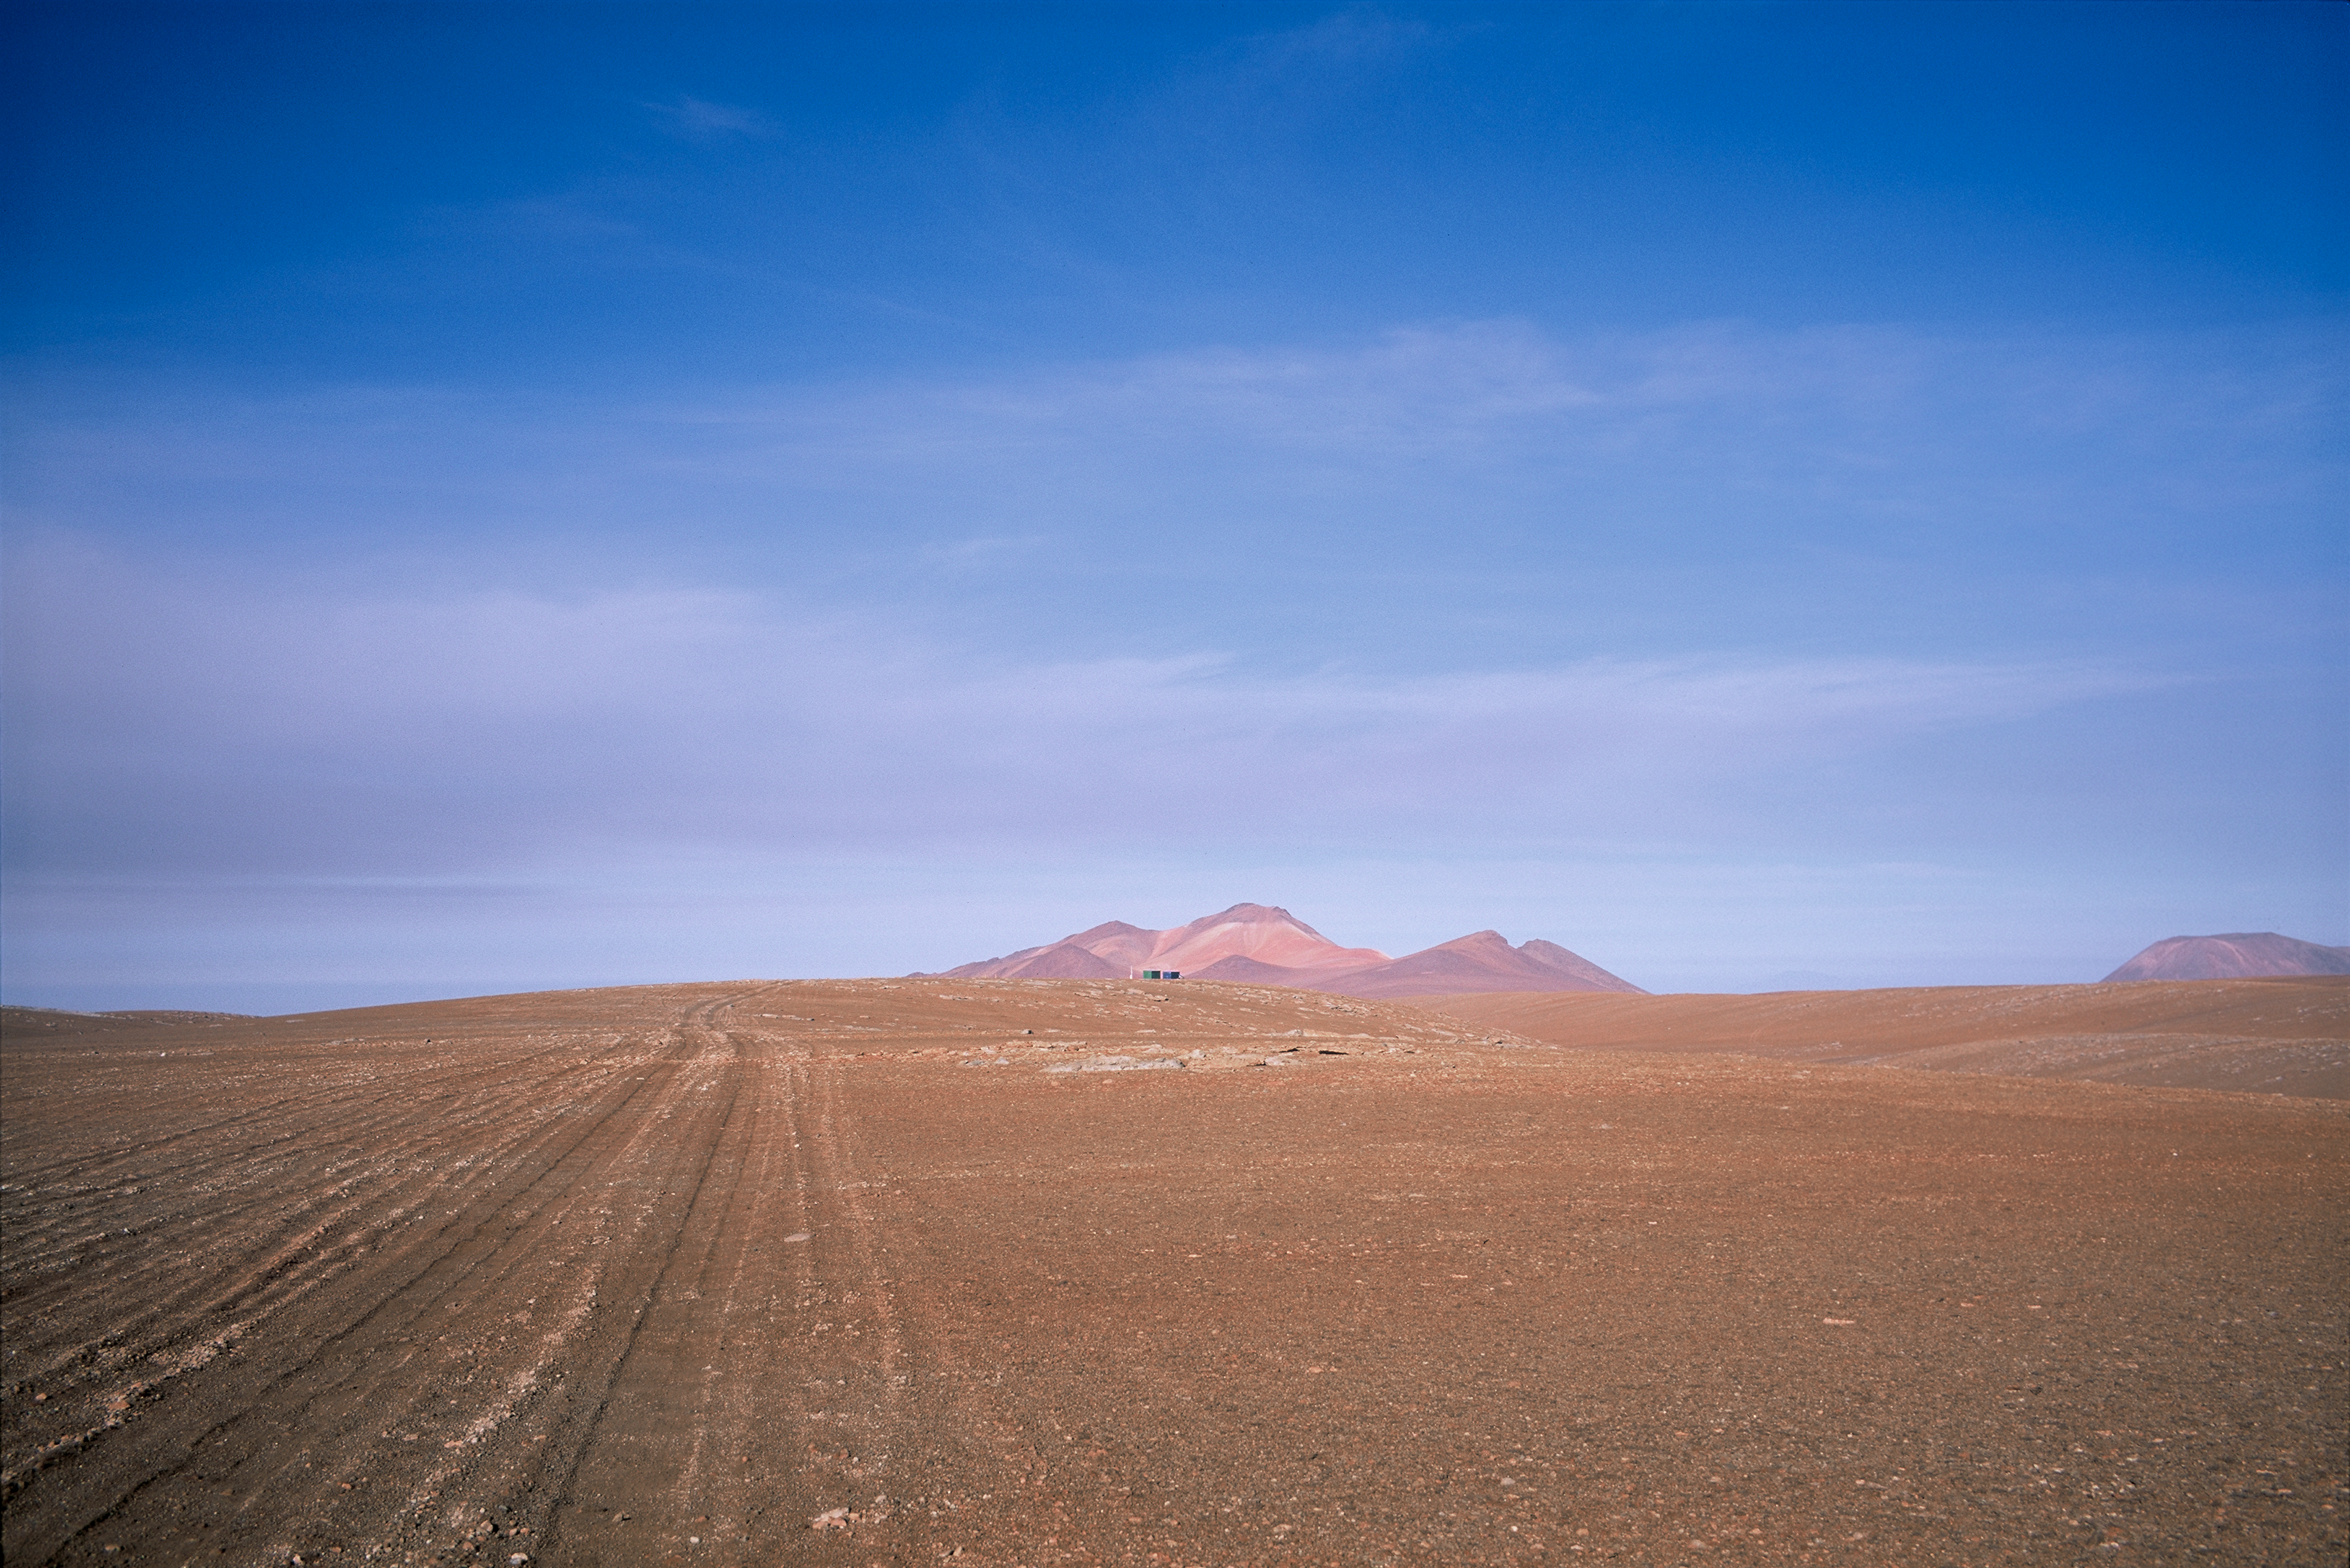

View of Chajnantor plateau

The impressive extent of the Chajnantor plateau, located at 5000 m altitude in the Chilean Andes is captured in this view toward the west. Due to its elevation and its dryness, the Chajnantor plateau is one of the best sites on Earth for millimetre and submillimetre astronomy. ALMA is the most powerful radio observatory in the world operating at these wavelengths and the largest astronomical project in existence. The Array Operations Site (AOS), from where the 66 antennas of ALMA will be studying the Universe, is on Chajnantor, while the Operations Support Facility is located at the more comfortable altitude of 2900 m, along the same road to Chajnantor. Another submillimetre telescope, APEX, the Atacama Pathfinder Experiment, has operated on Chajnantor since 2005.

Credit: ALMA (ESO/NAOJ/NRAO)